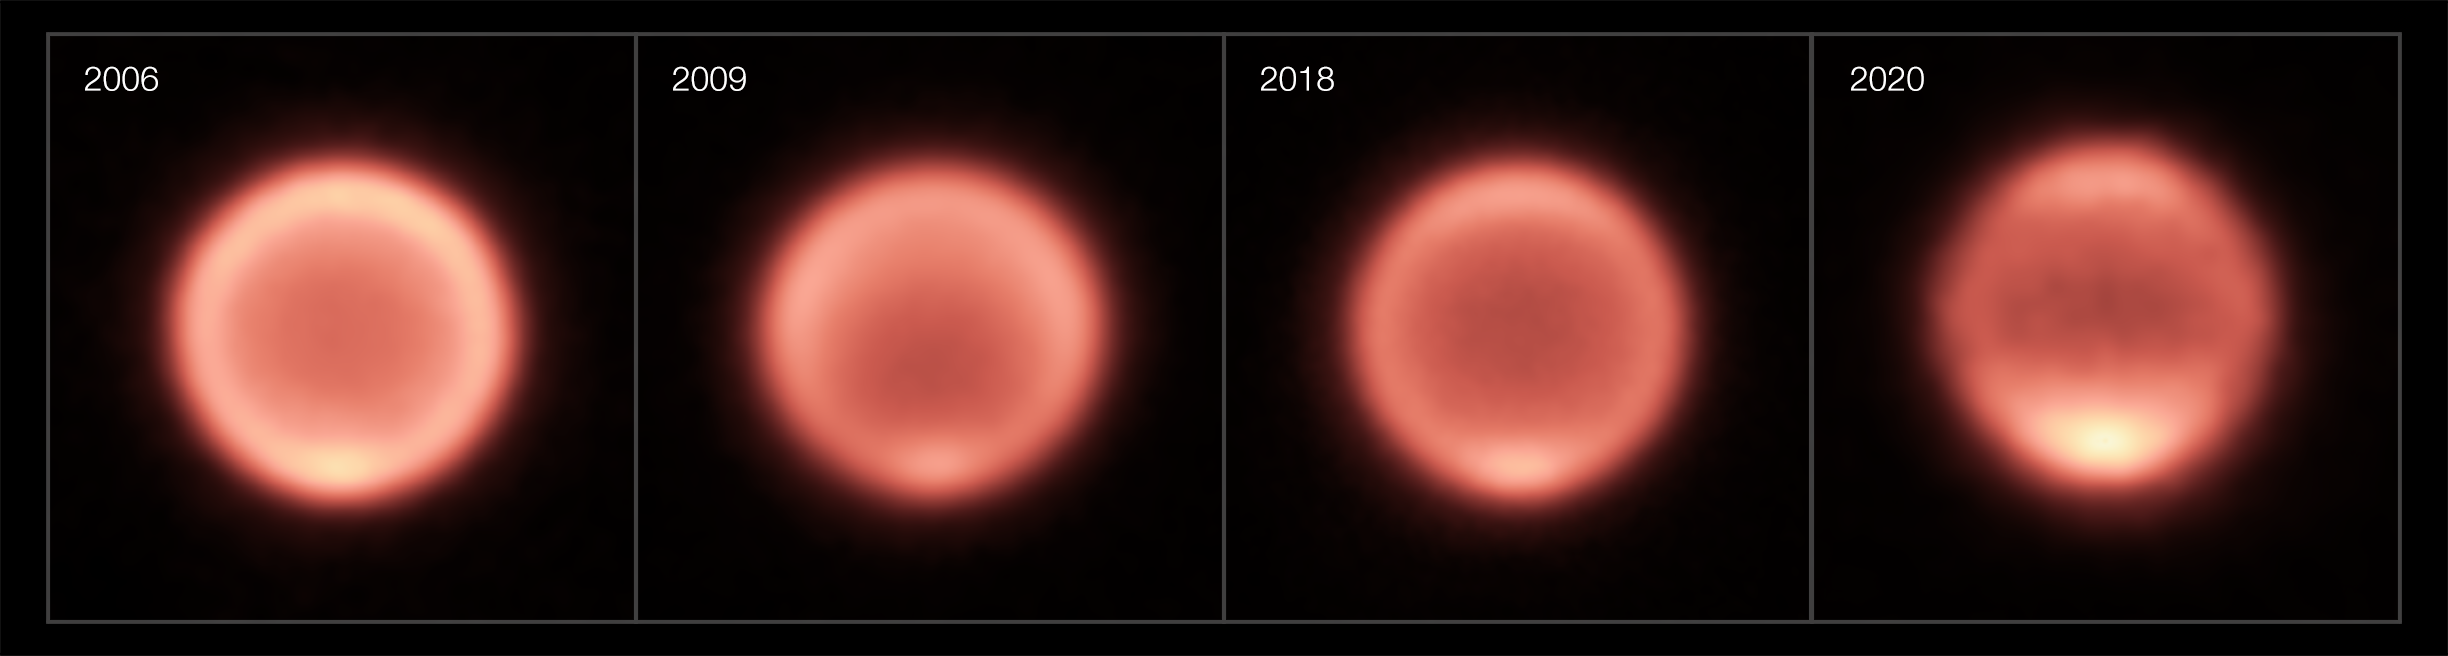

Thermal images of Neptune taken between 2006 and 2020

This composite shows thermal images of Neptune taken between 2006 and 2020. The first three images (2006, 2009, 2018) were taken with the VISIR instrument on ESO’s Very Large Telescope while the 2020 image was captured by the COMICS instrument on the Subaru Telescope (VISIR wasn’t in operation in mid-late 2020 because of the pandemic). After the planet’s gradual cooling, the south pole appears to have become dramatically warmer in the past few years, as shown by a bright spot at the bottom of Neptune in the images from 2018 and 2020.

Credit: ESO/M. Roman, NAOJ/Subaru/COMICS